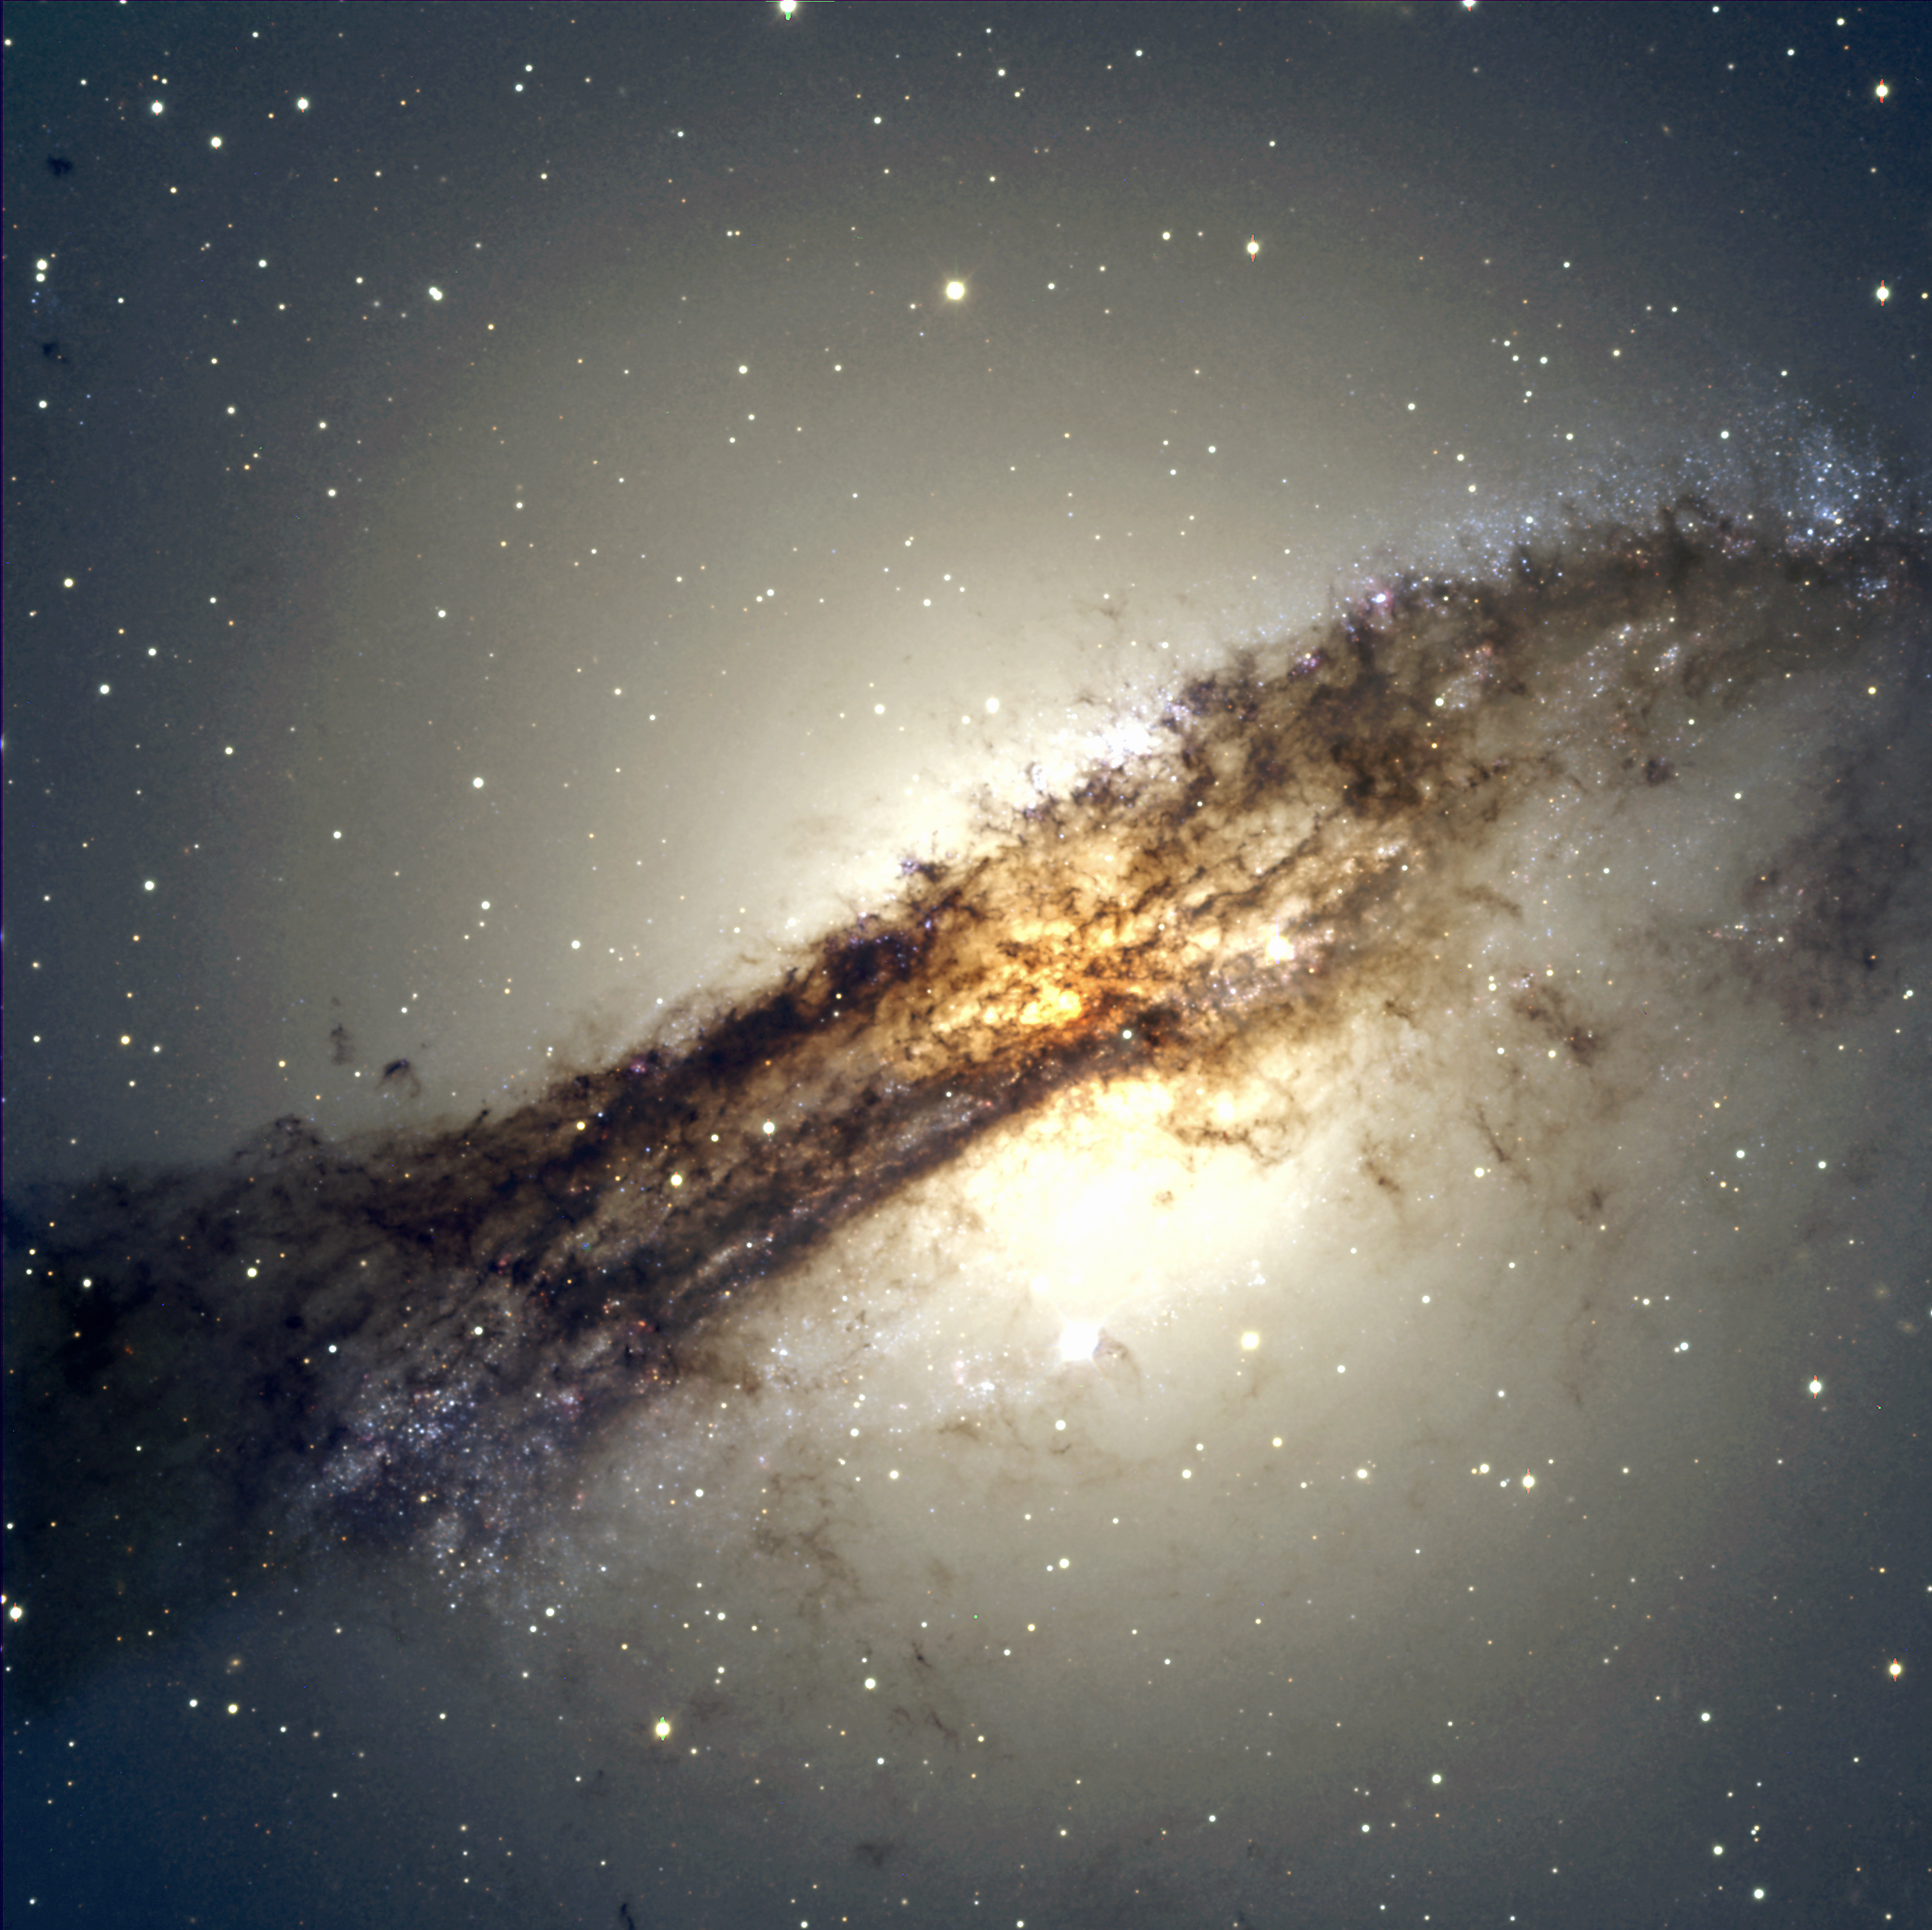

Radio galaxy Centaurus A

The new FORS2 image of Centaurus A, also known as NGC 5128, is an example of how frontier science can be combined with esthetic aspects. This galaxy is a most interesting object for the present attempts to understand active galaxies. It is being investigated by means of observations in all spectral regions, from radio via infrared and optical wavelengths to X- and gamma-rays. It is one of the most extensively studied objects in the southern sky. FORS2, with its large field-of-view and excellent optical resolution, makes it possible to study the global context of the active region in Centaurus A in great detail. Note for instance the great number of massive and luminous blue stars that are well resolved individually, in the upper right and lower left in ESO Press Photo eso0005b. Centaurus A is one of the foremost examples of a radio-loud active galactic nucleus (AGN). On images obtained at optical wavelengths, thick dust layers almost completely obscure the galaxy's centre. This structure was first reported by Sir John Herschel in 1847. Until 1949, NGC 5128 was thought to be a strange object in the Milky Way, but it was then identified as a powerful radio galaxy and designated Centaurus A. The distance is about 10-13 million light-years (3-4 Mpc) and the apparent visual magnitude is about 8, or 5 times too faint to be seen with the unaided eye.There is strong evidence that Centaurus A is a merger of an elliptical with a spiral galaxy, since elliptical galaxies would not have had enough dust and gas to form the young, blue stars seen along the edges of the dust lane. The core of Centaurus A is the smallest known extragalactic radio source, only 10 light-days across. A jet of high-energy particles from this centre is observed in radio and X-ray images. The core probably contains a supermassive black hole with a mass of about 100 million solar masses.

This image is a composite of three exposures in B (300 sec exposure, image quality 0.60 arcsec; here rendered in blue colour), V (240 sec, 0.60 arcsec; green) and R (240 sec, 0.55 arcsec; red). The full-resolution version of this photo retains the original pixels.

Credit: ESO